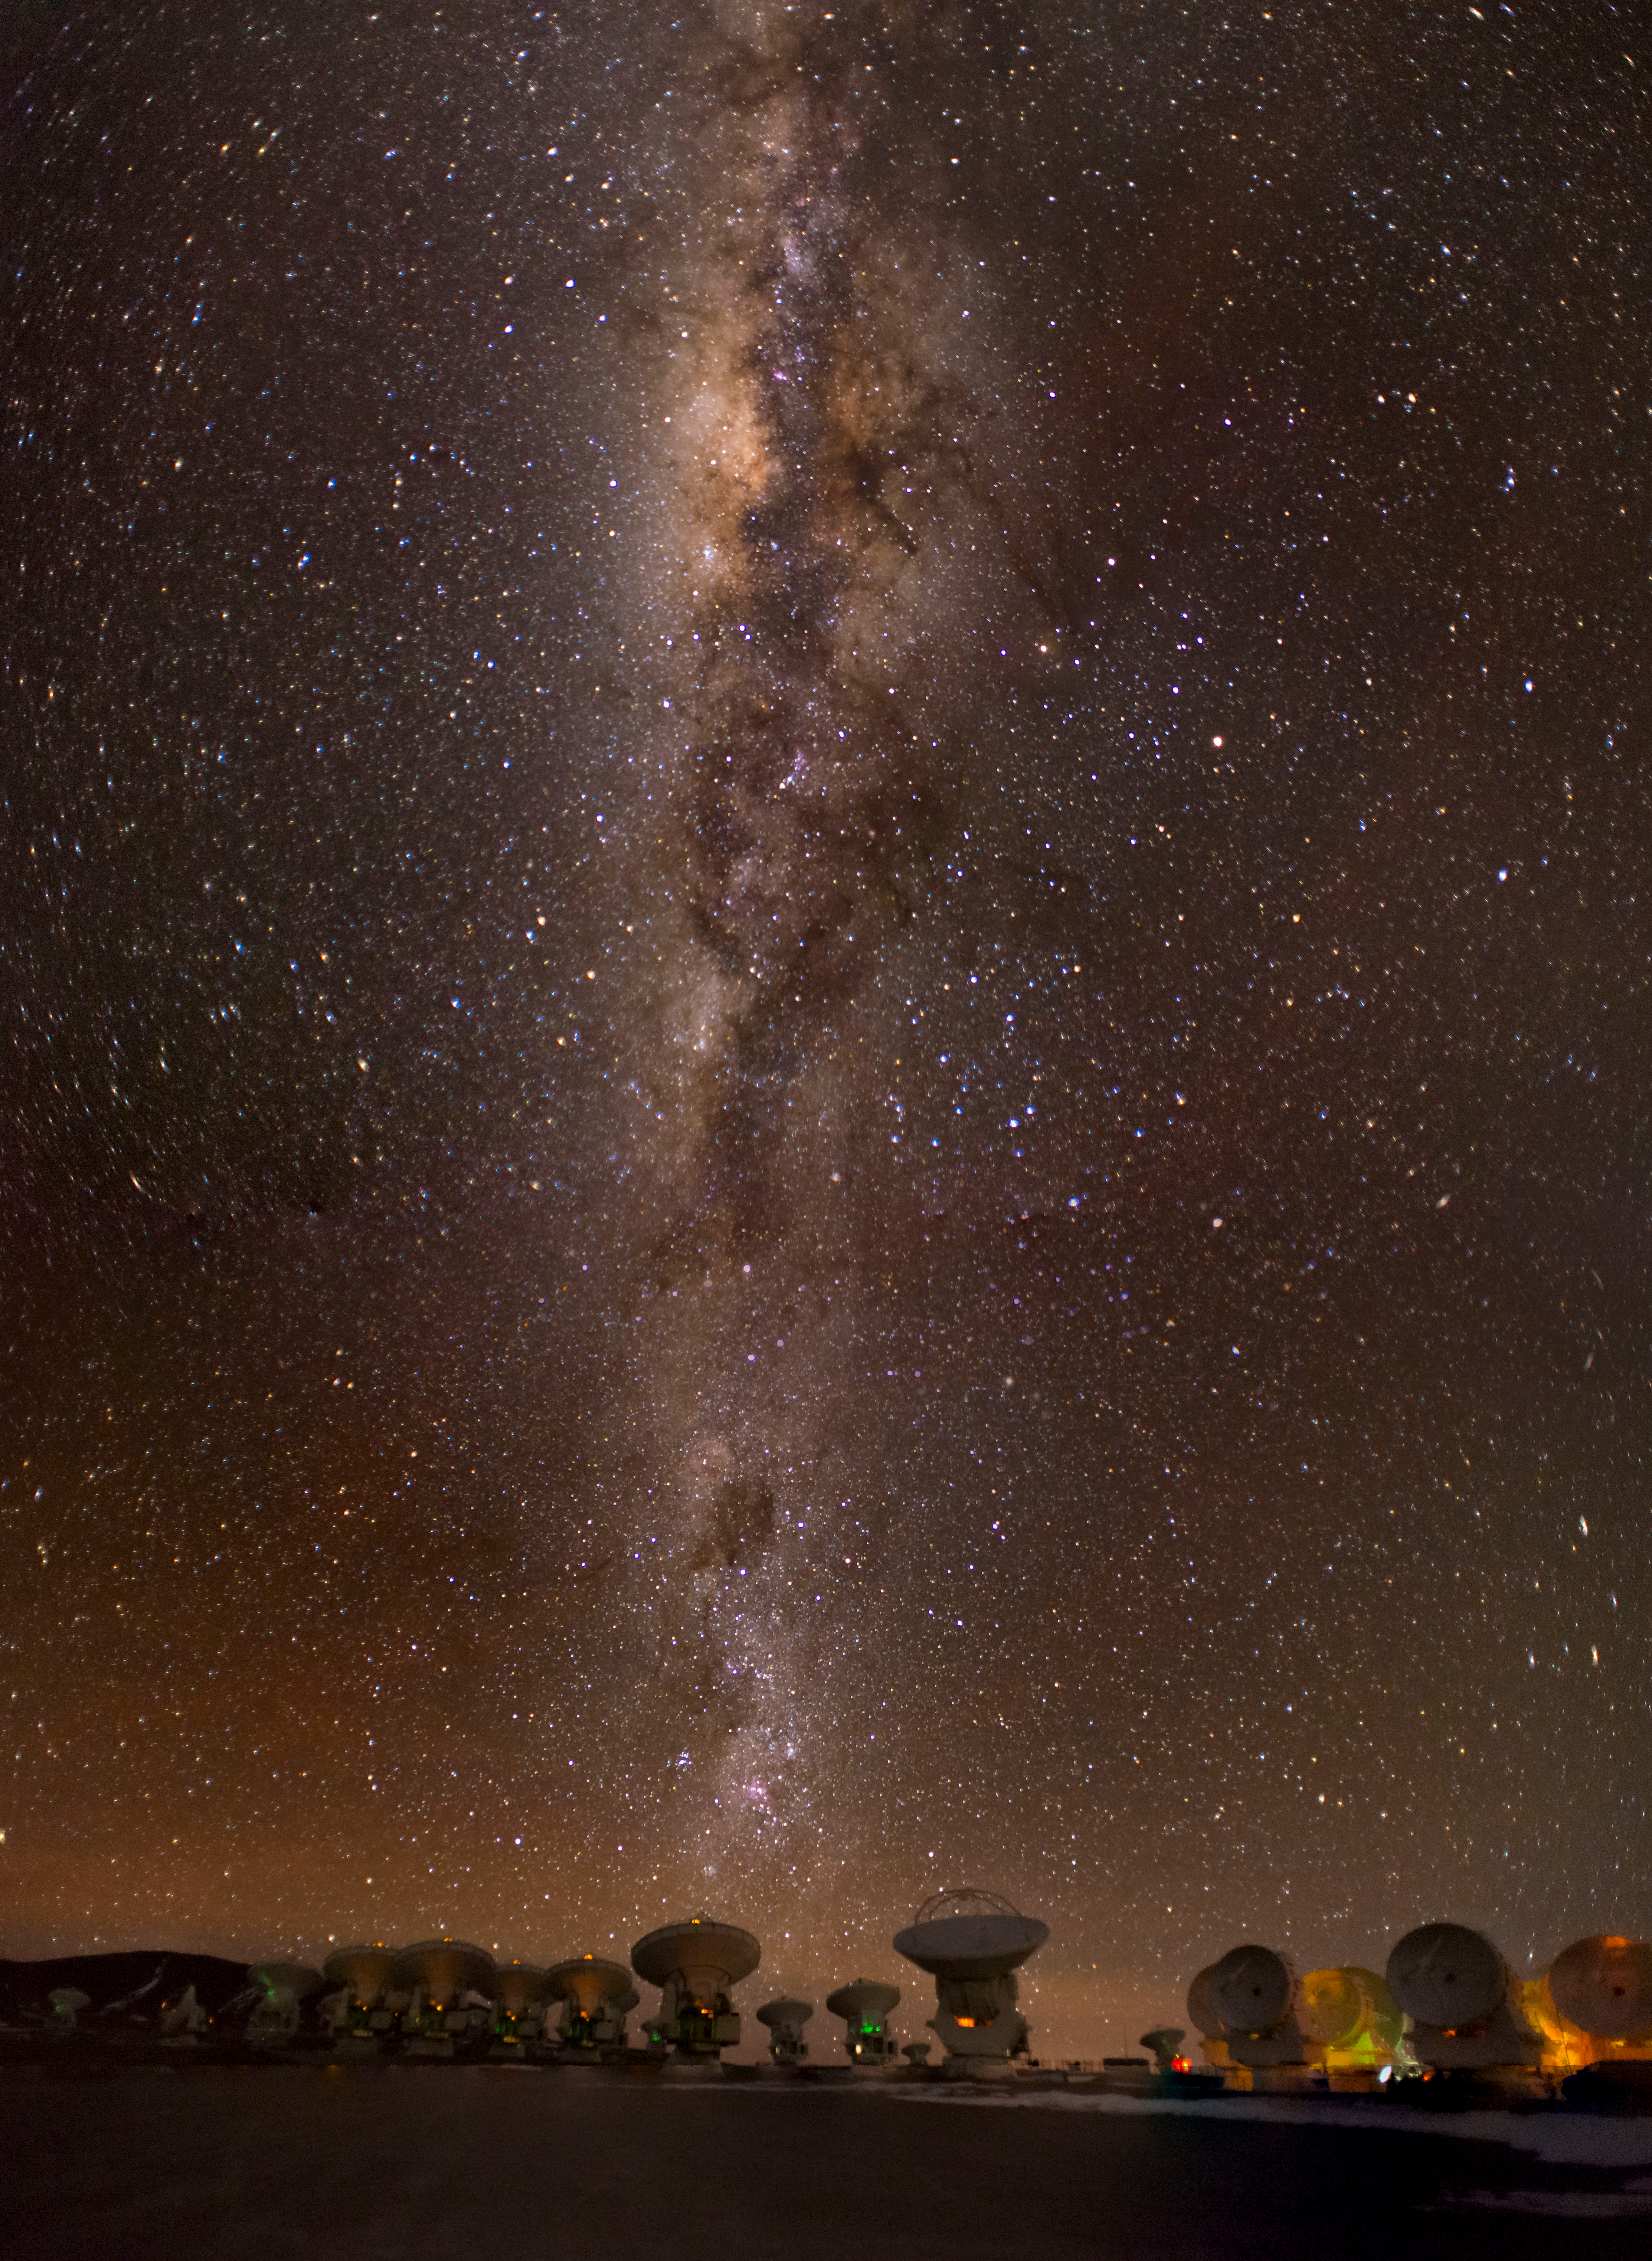

The ALMA in its compact array

The ALMA in its compact array configuration under the Milky Way.

Credit: Sergio Otárola - ALMA (ESO/NAOJ/NRAO)